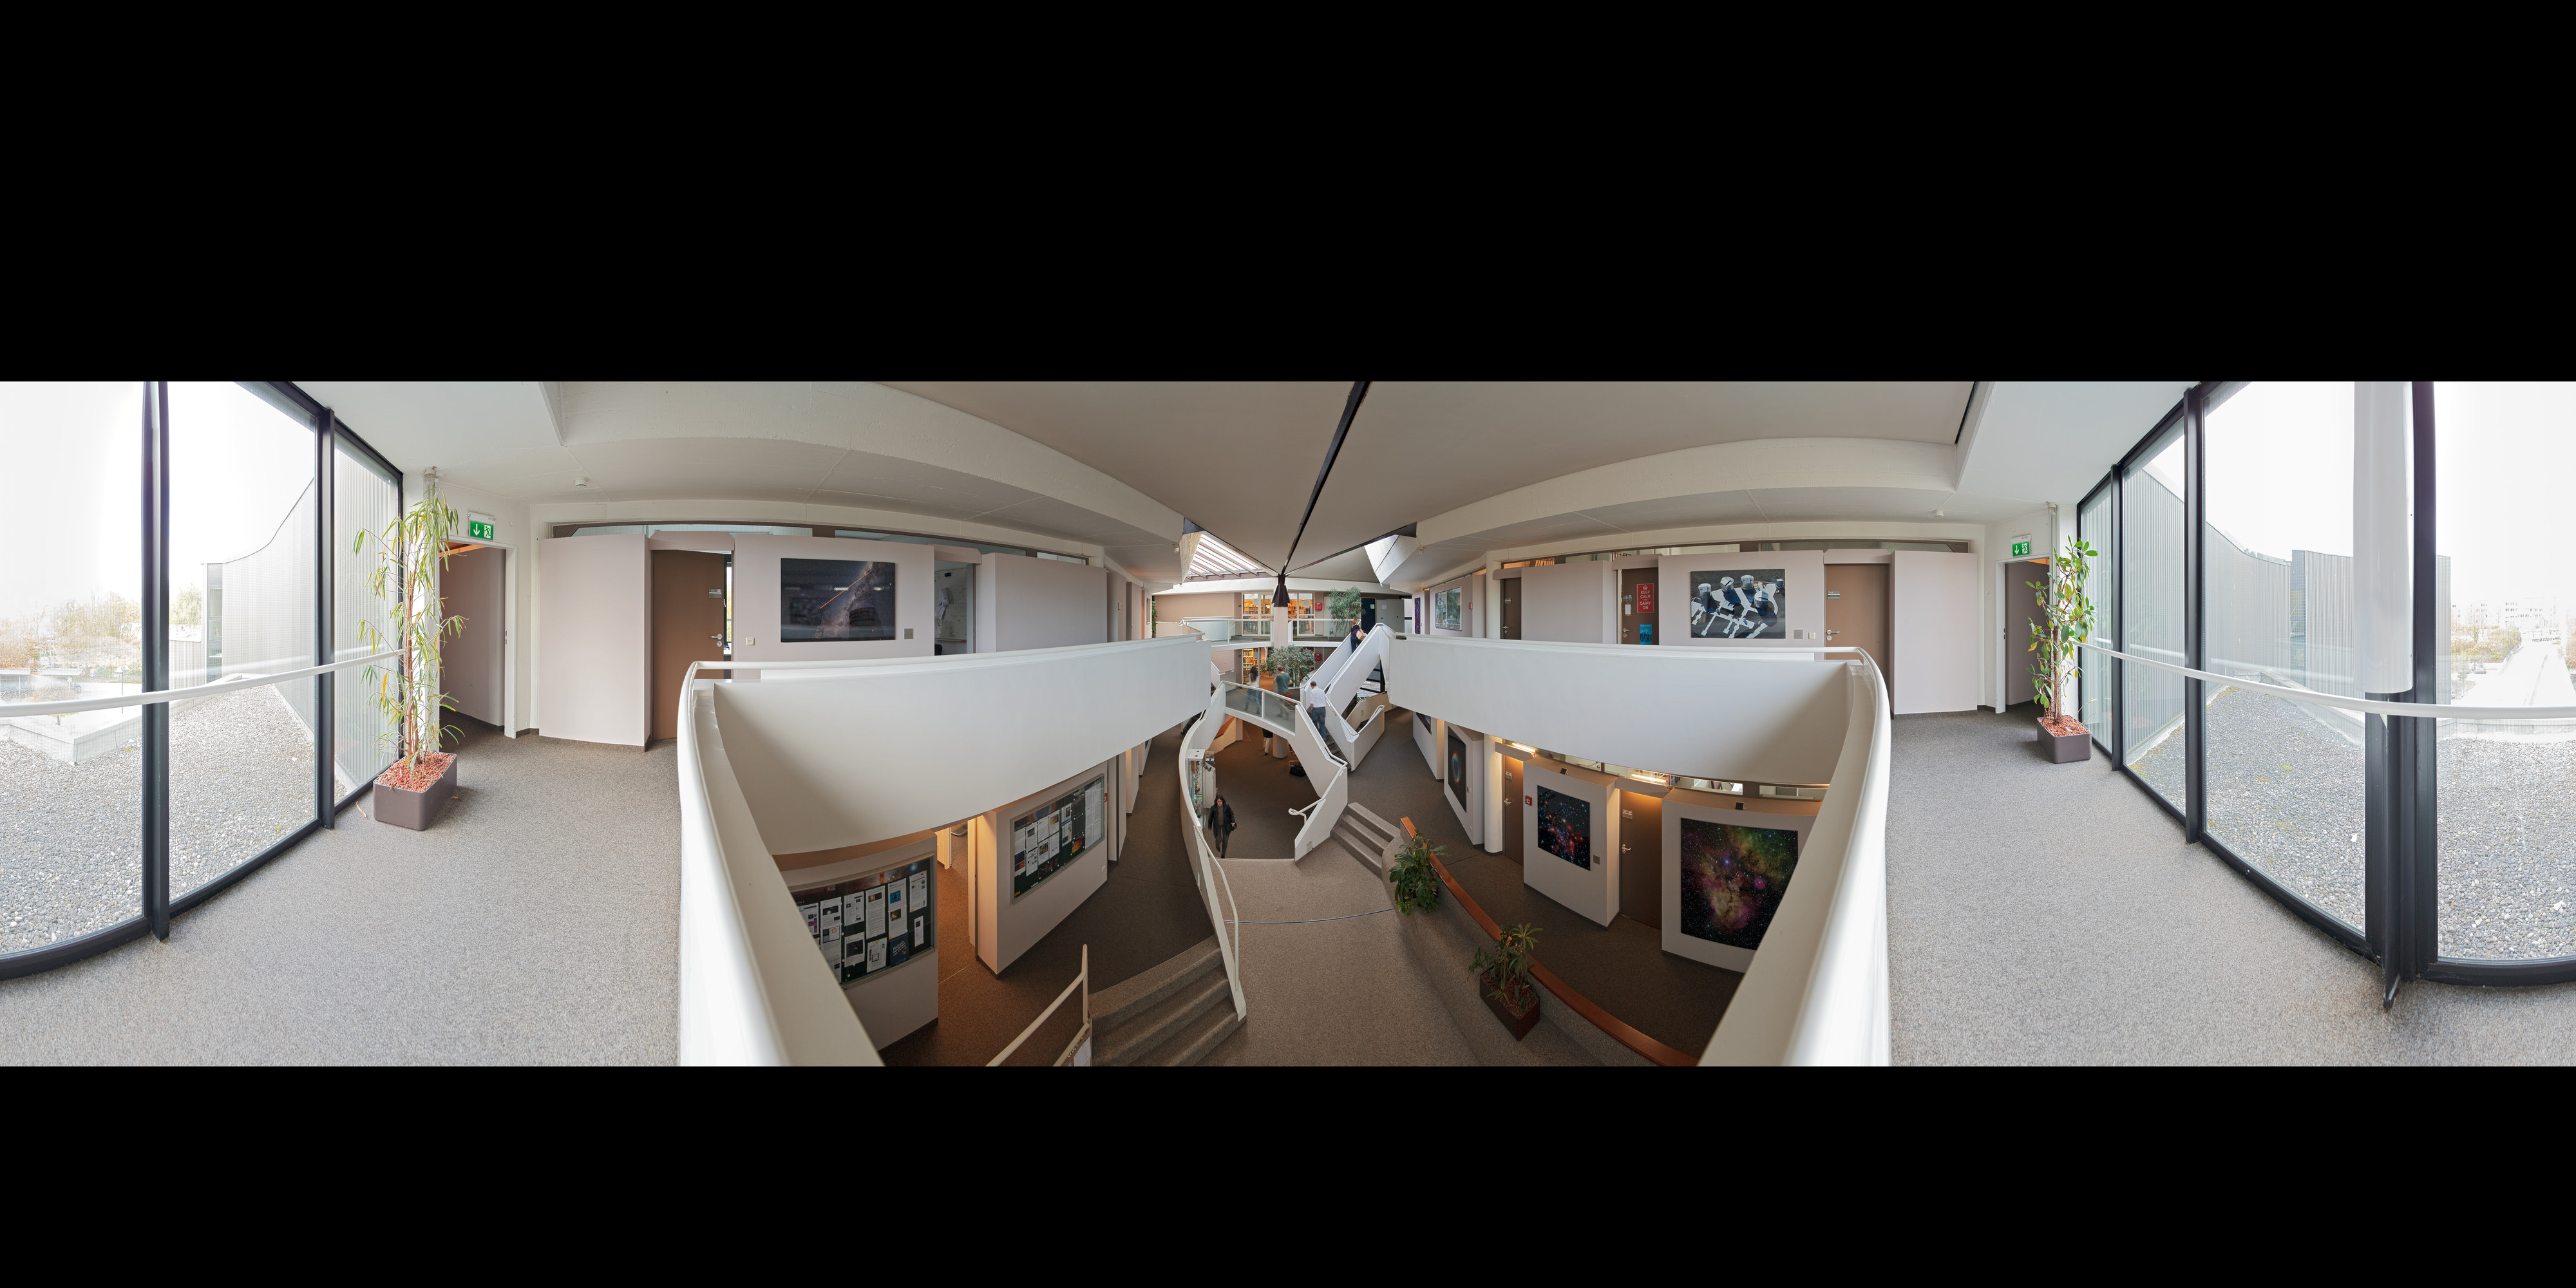

Entrance of ESO Headquarters

An extended to 360 x 180 degrees (with black) stitched panorama of the entrance area of the European Southern Observatory (ESO) Headquarters building in Garching near Munich, Germany. The ESO Headquarters is the scientific, technical and administrative centre of the organisation.

Credit: ESO